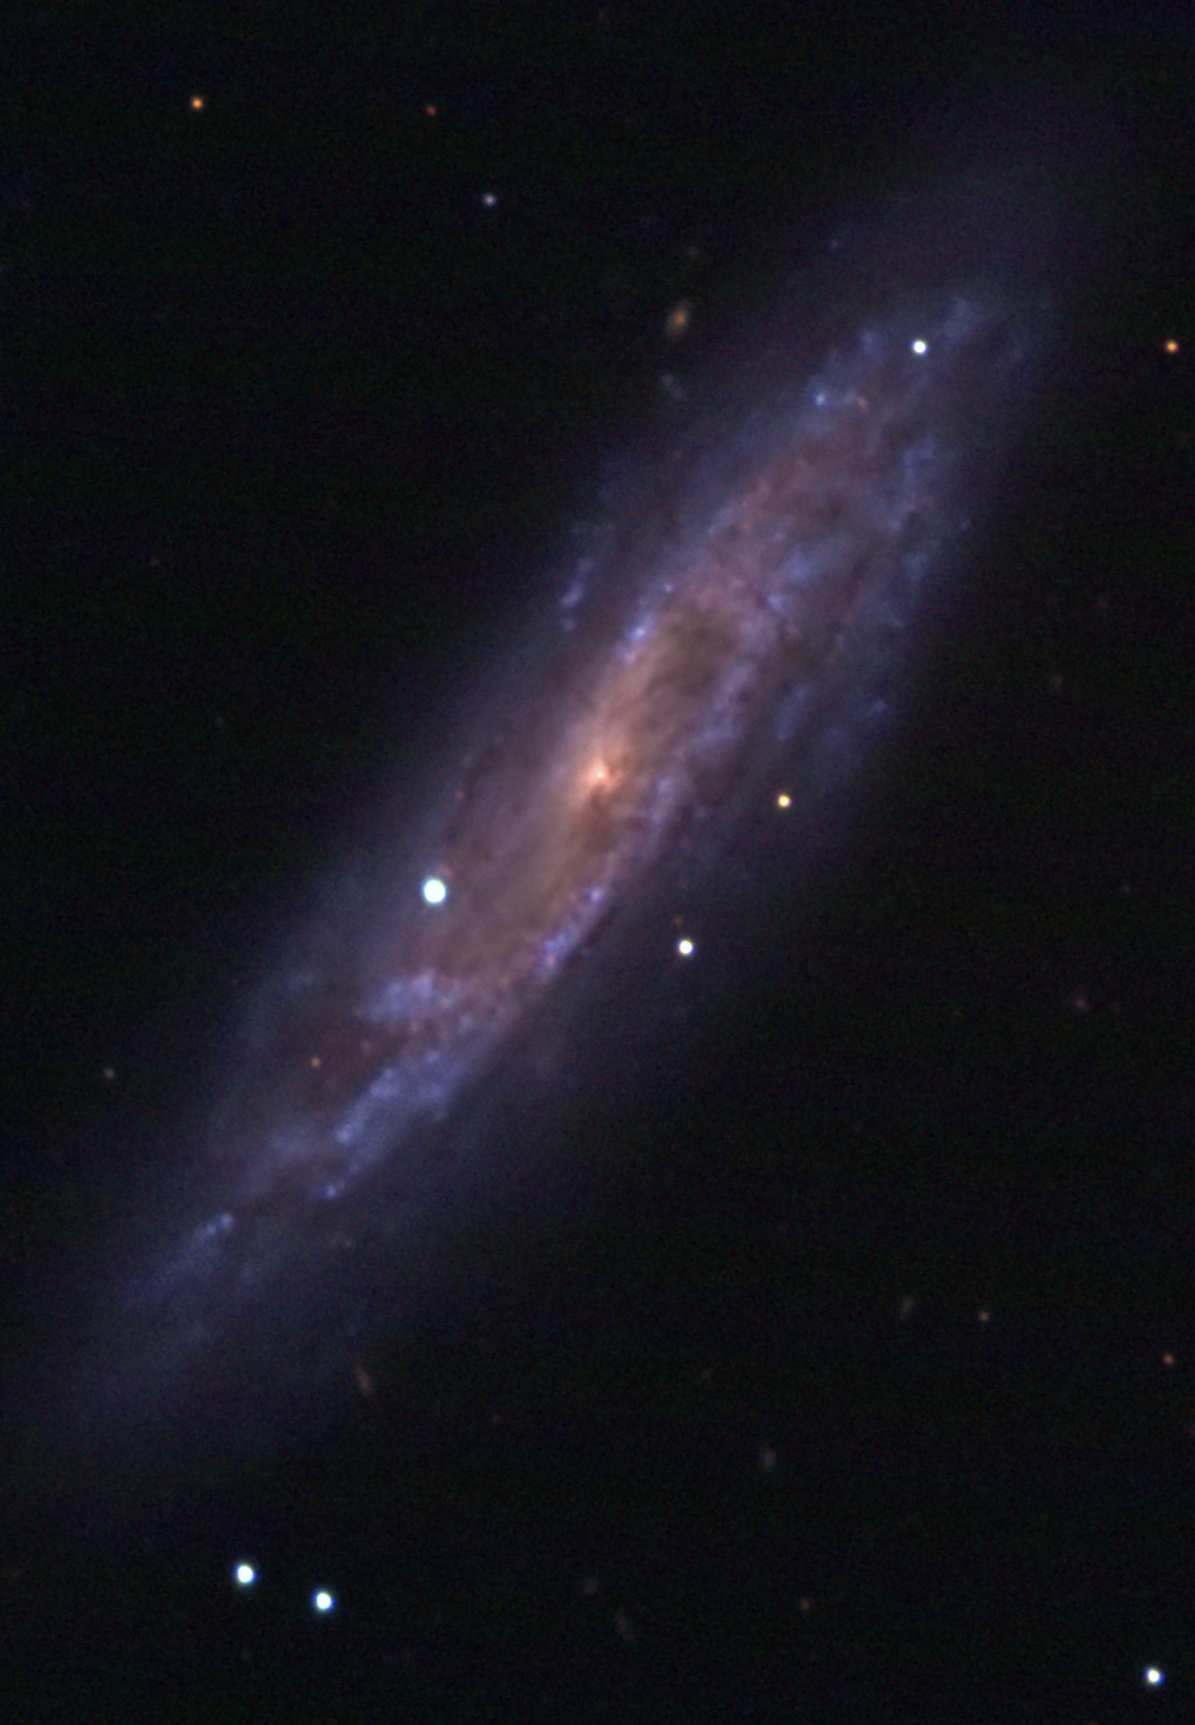

The quiet explosion

The spiral galaxy NGC 2770 and its two supernovae as observed at the Asiago Observatory. The image was obtained on 12 January 2008 and shows the then fading SN 2007uy and the newly discovered SN 2008D.

Credit: ESO